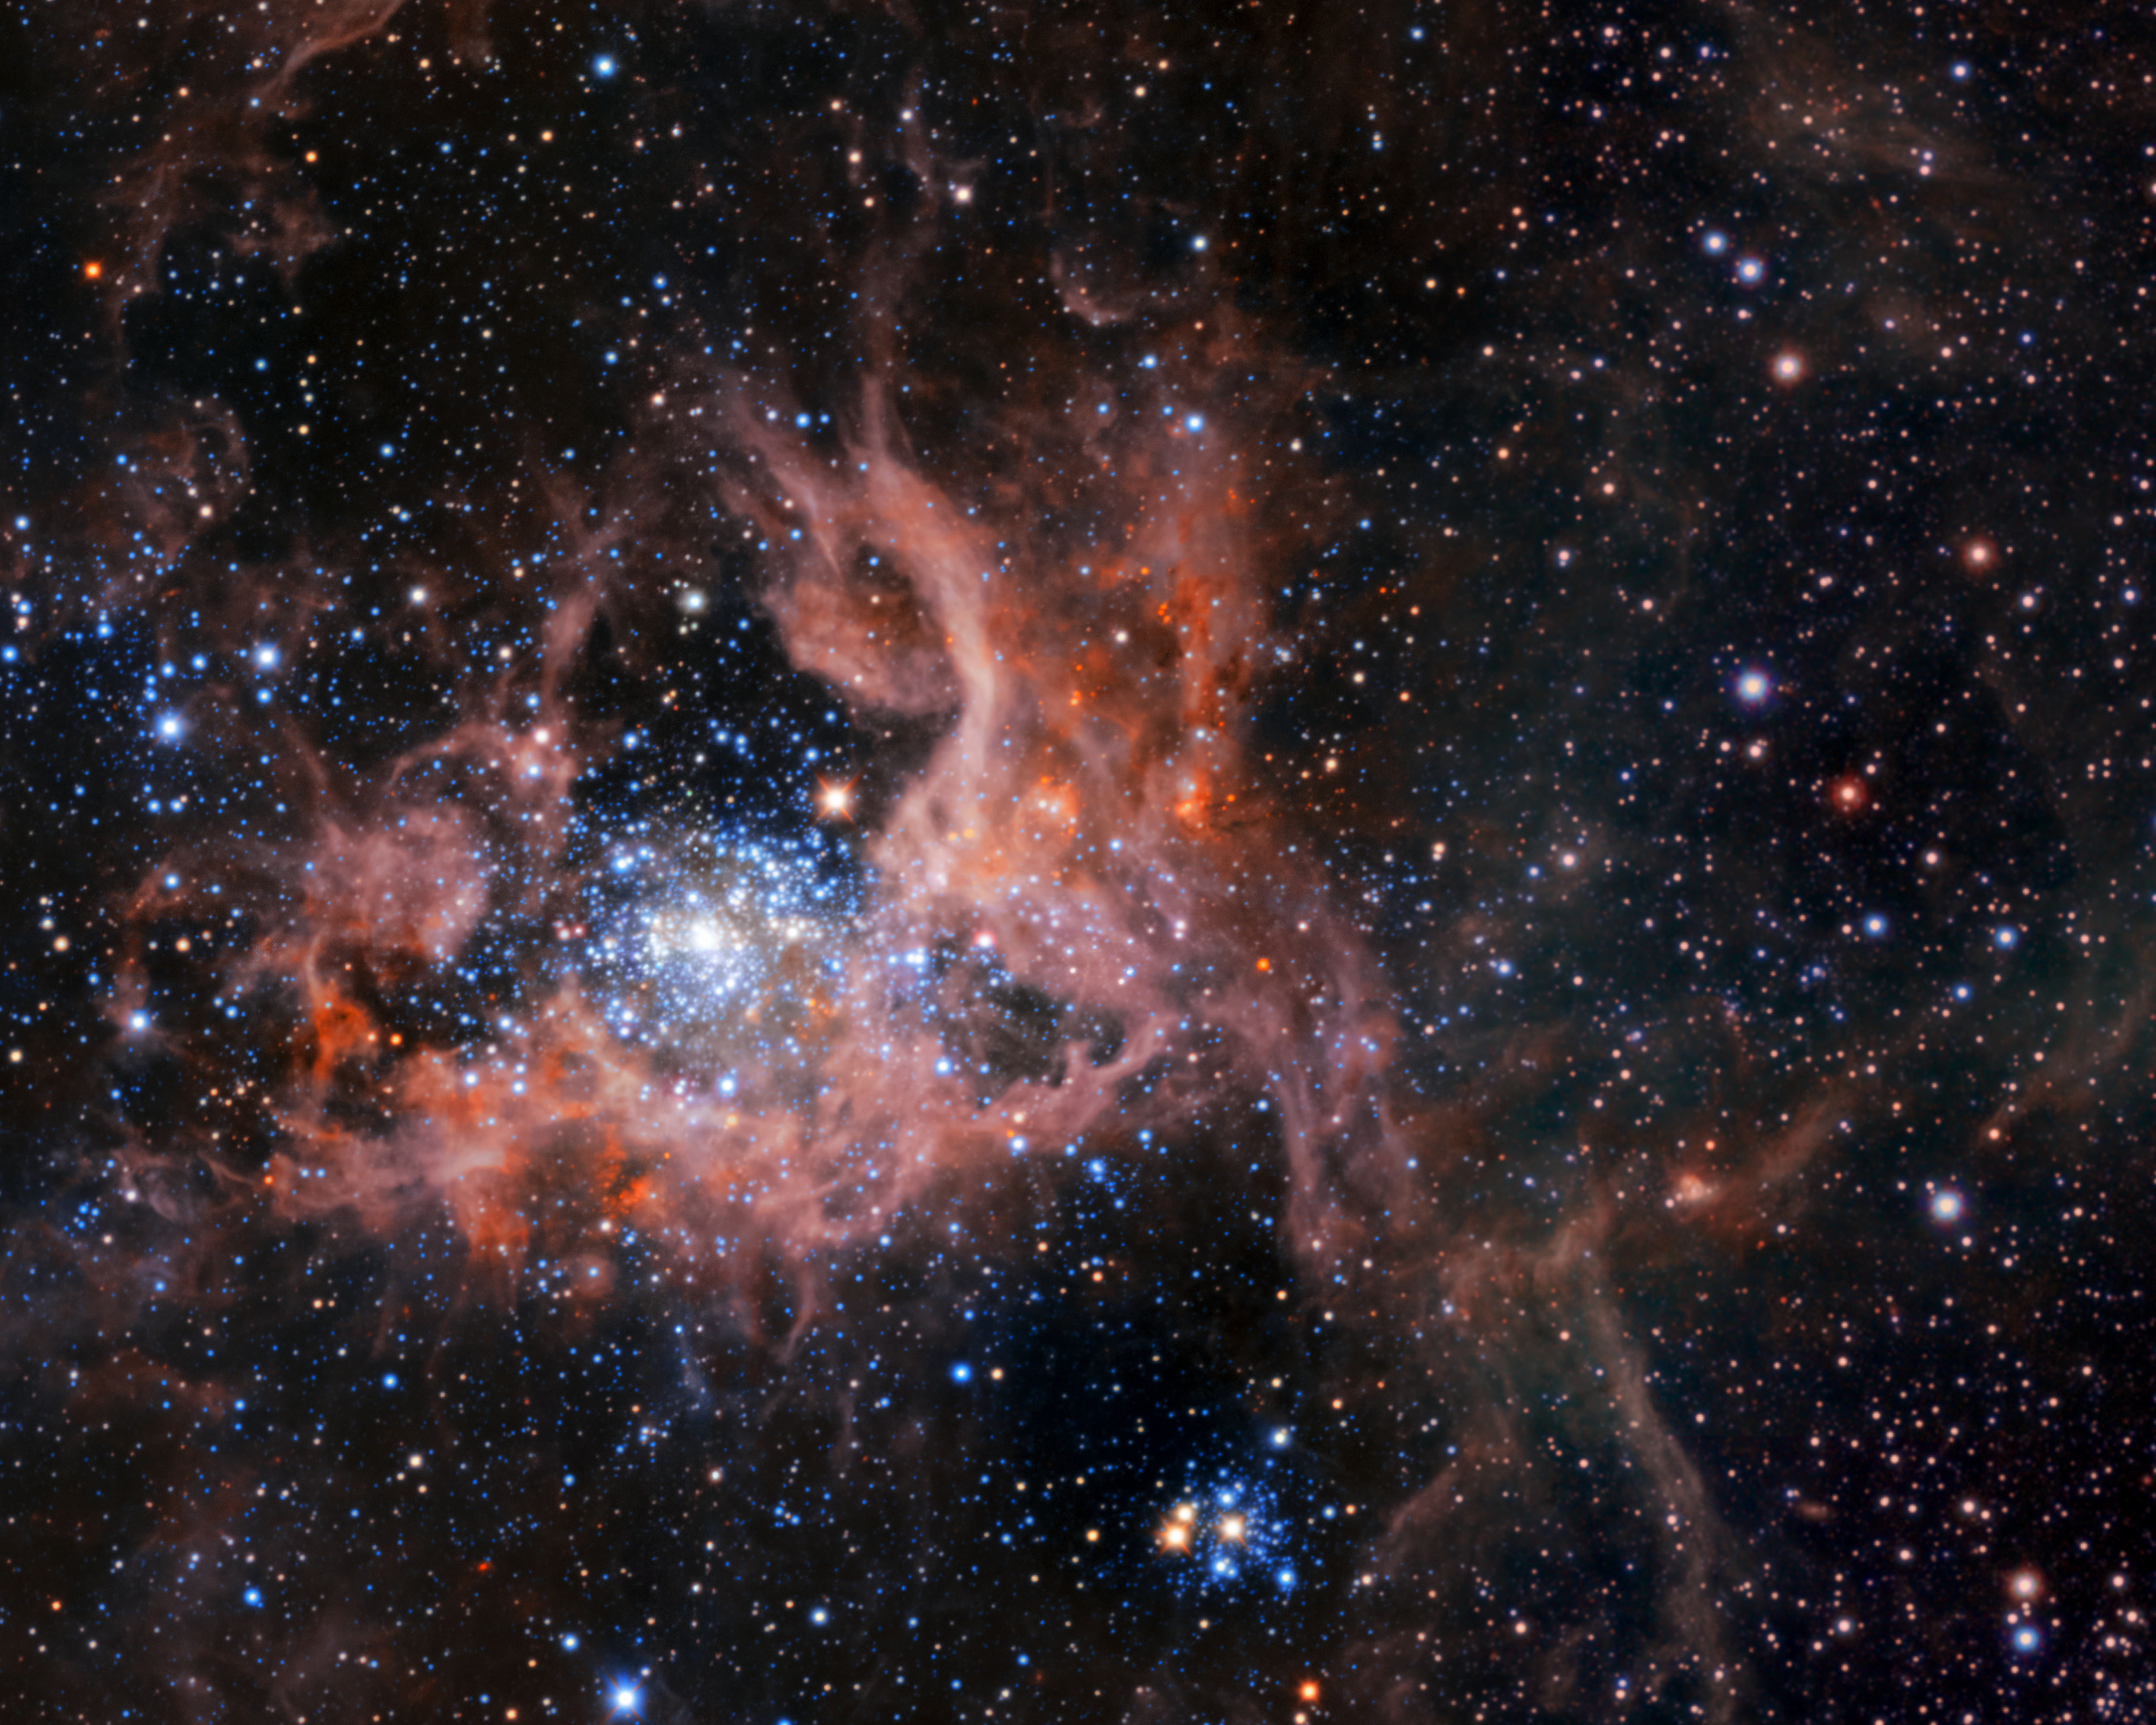

Infrared image of 30 Doradus

This infrared image shows the star-forming region 30 Doradus, also known as the Tarantula Nebula, highlighting its bright stars and light, pinkish clouds of hot gas. The image is a composite: it was captured by the HAWK-I instrument on ESO’s Very Large Telescope (VLT) and the Visible and Infrared Survey Telescope for Astronomy (VISTA).

Credit: ESO, M.-R. Cioni/VISTA Magellanic Cloud survey. Acknowledgment: Cambridge Astronomical Survey Unit